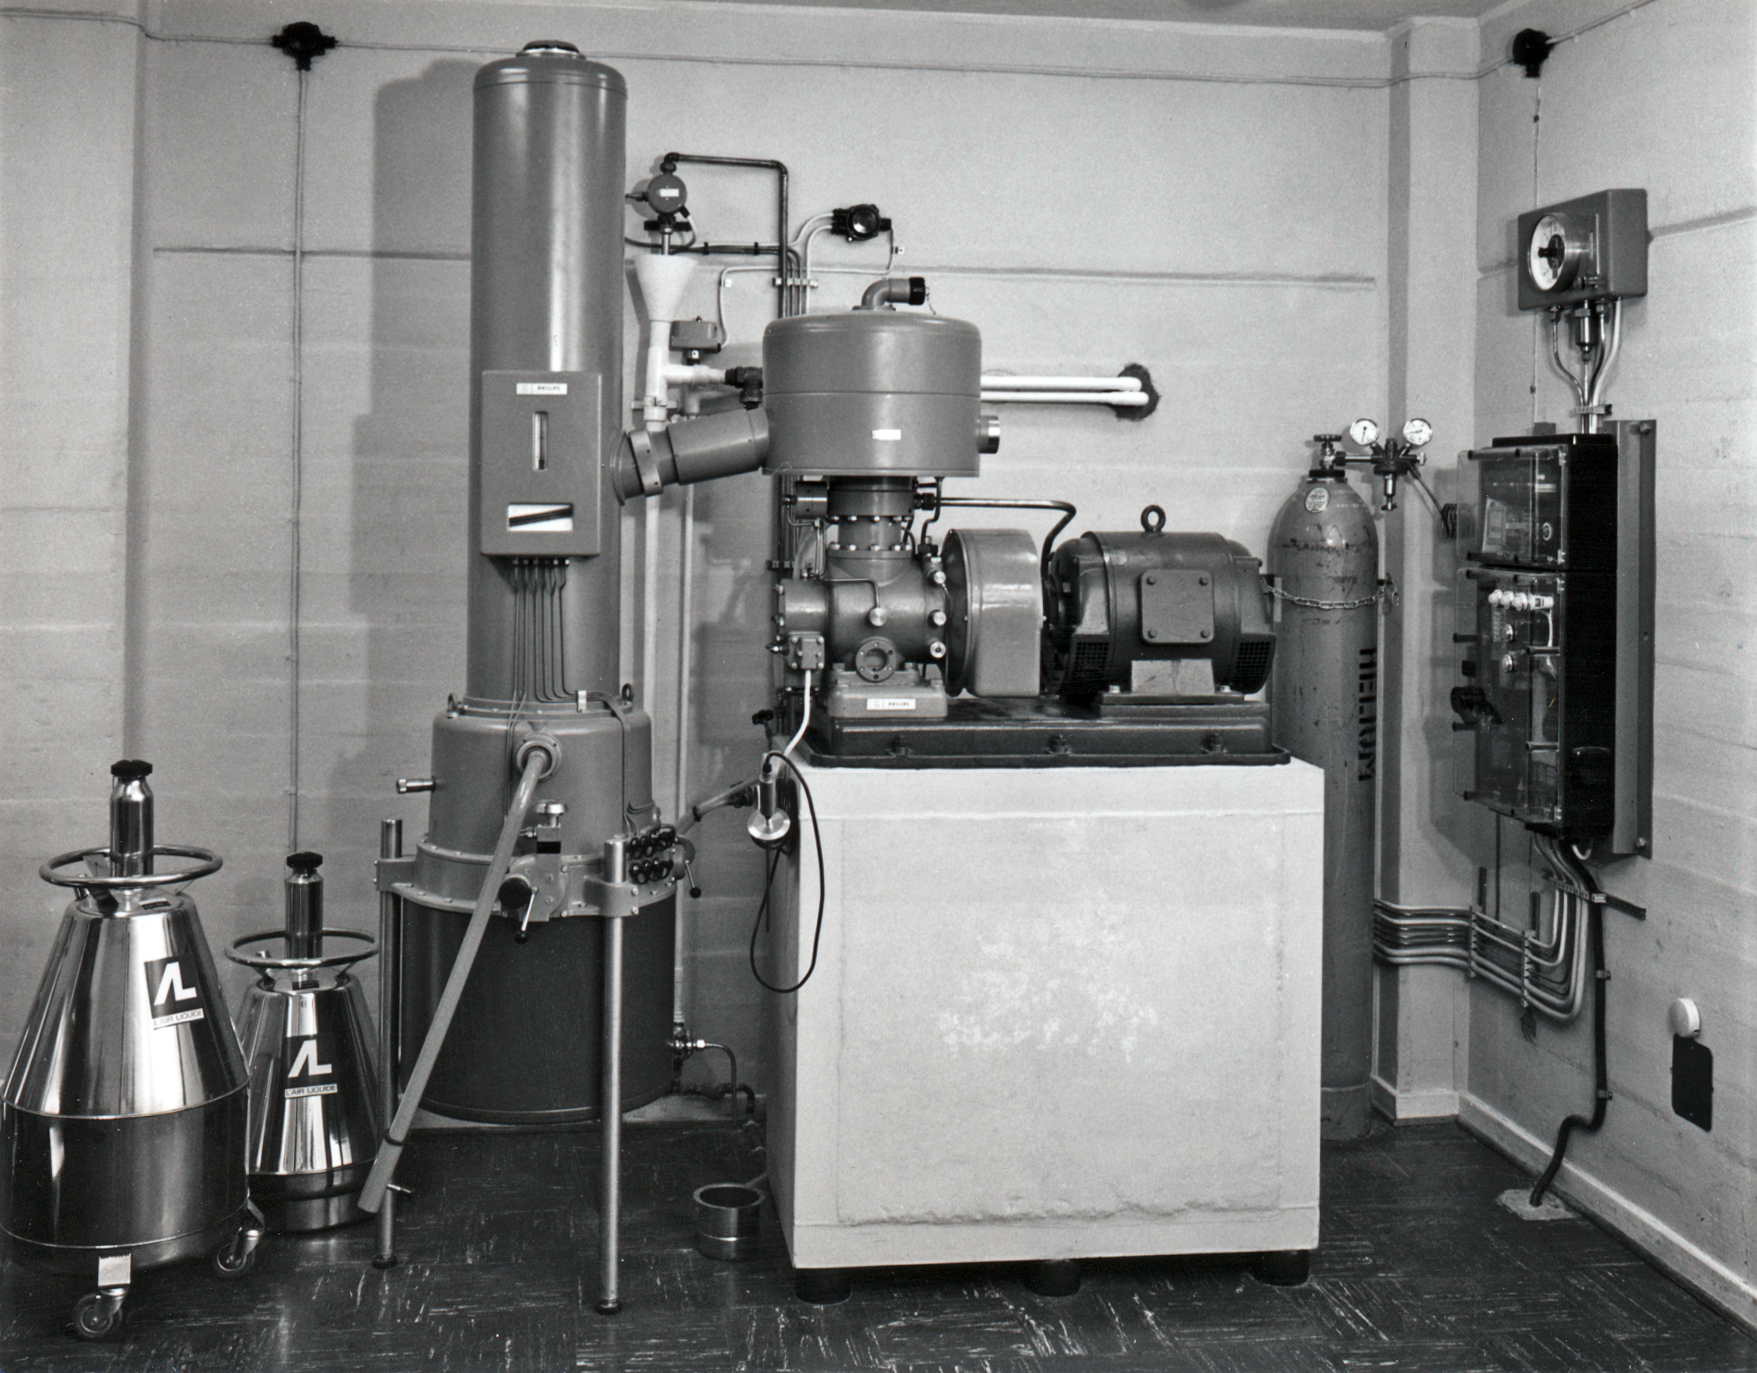

Cooling liquid at La Silla

Cooling liquid for the telescope instruments, La Silla.

Credit: ESO